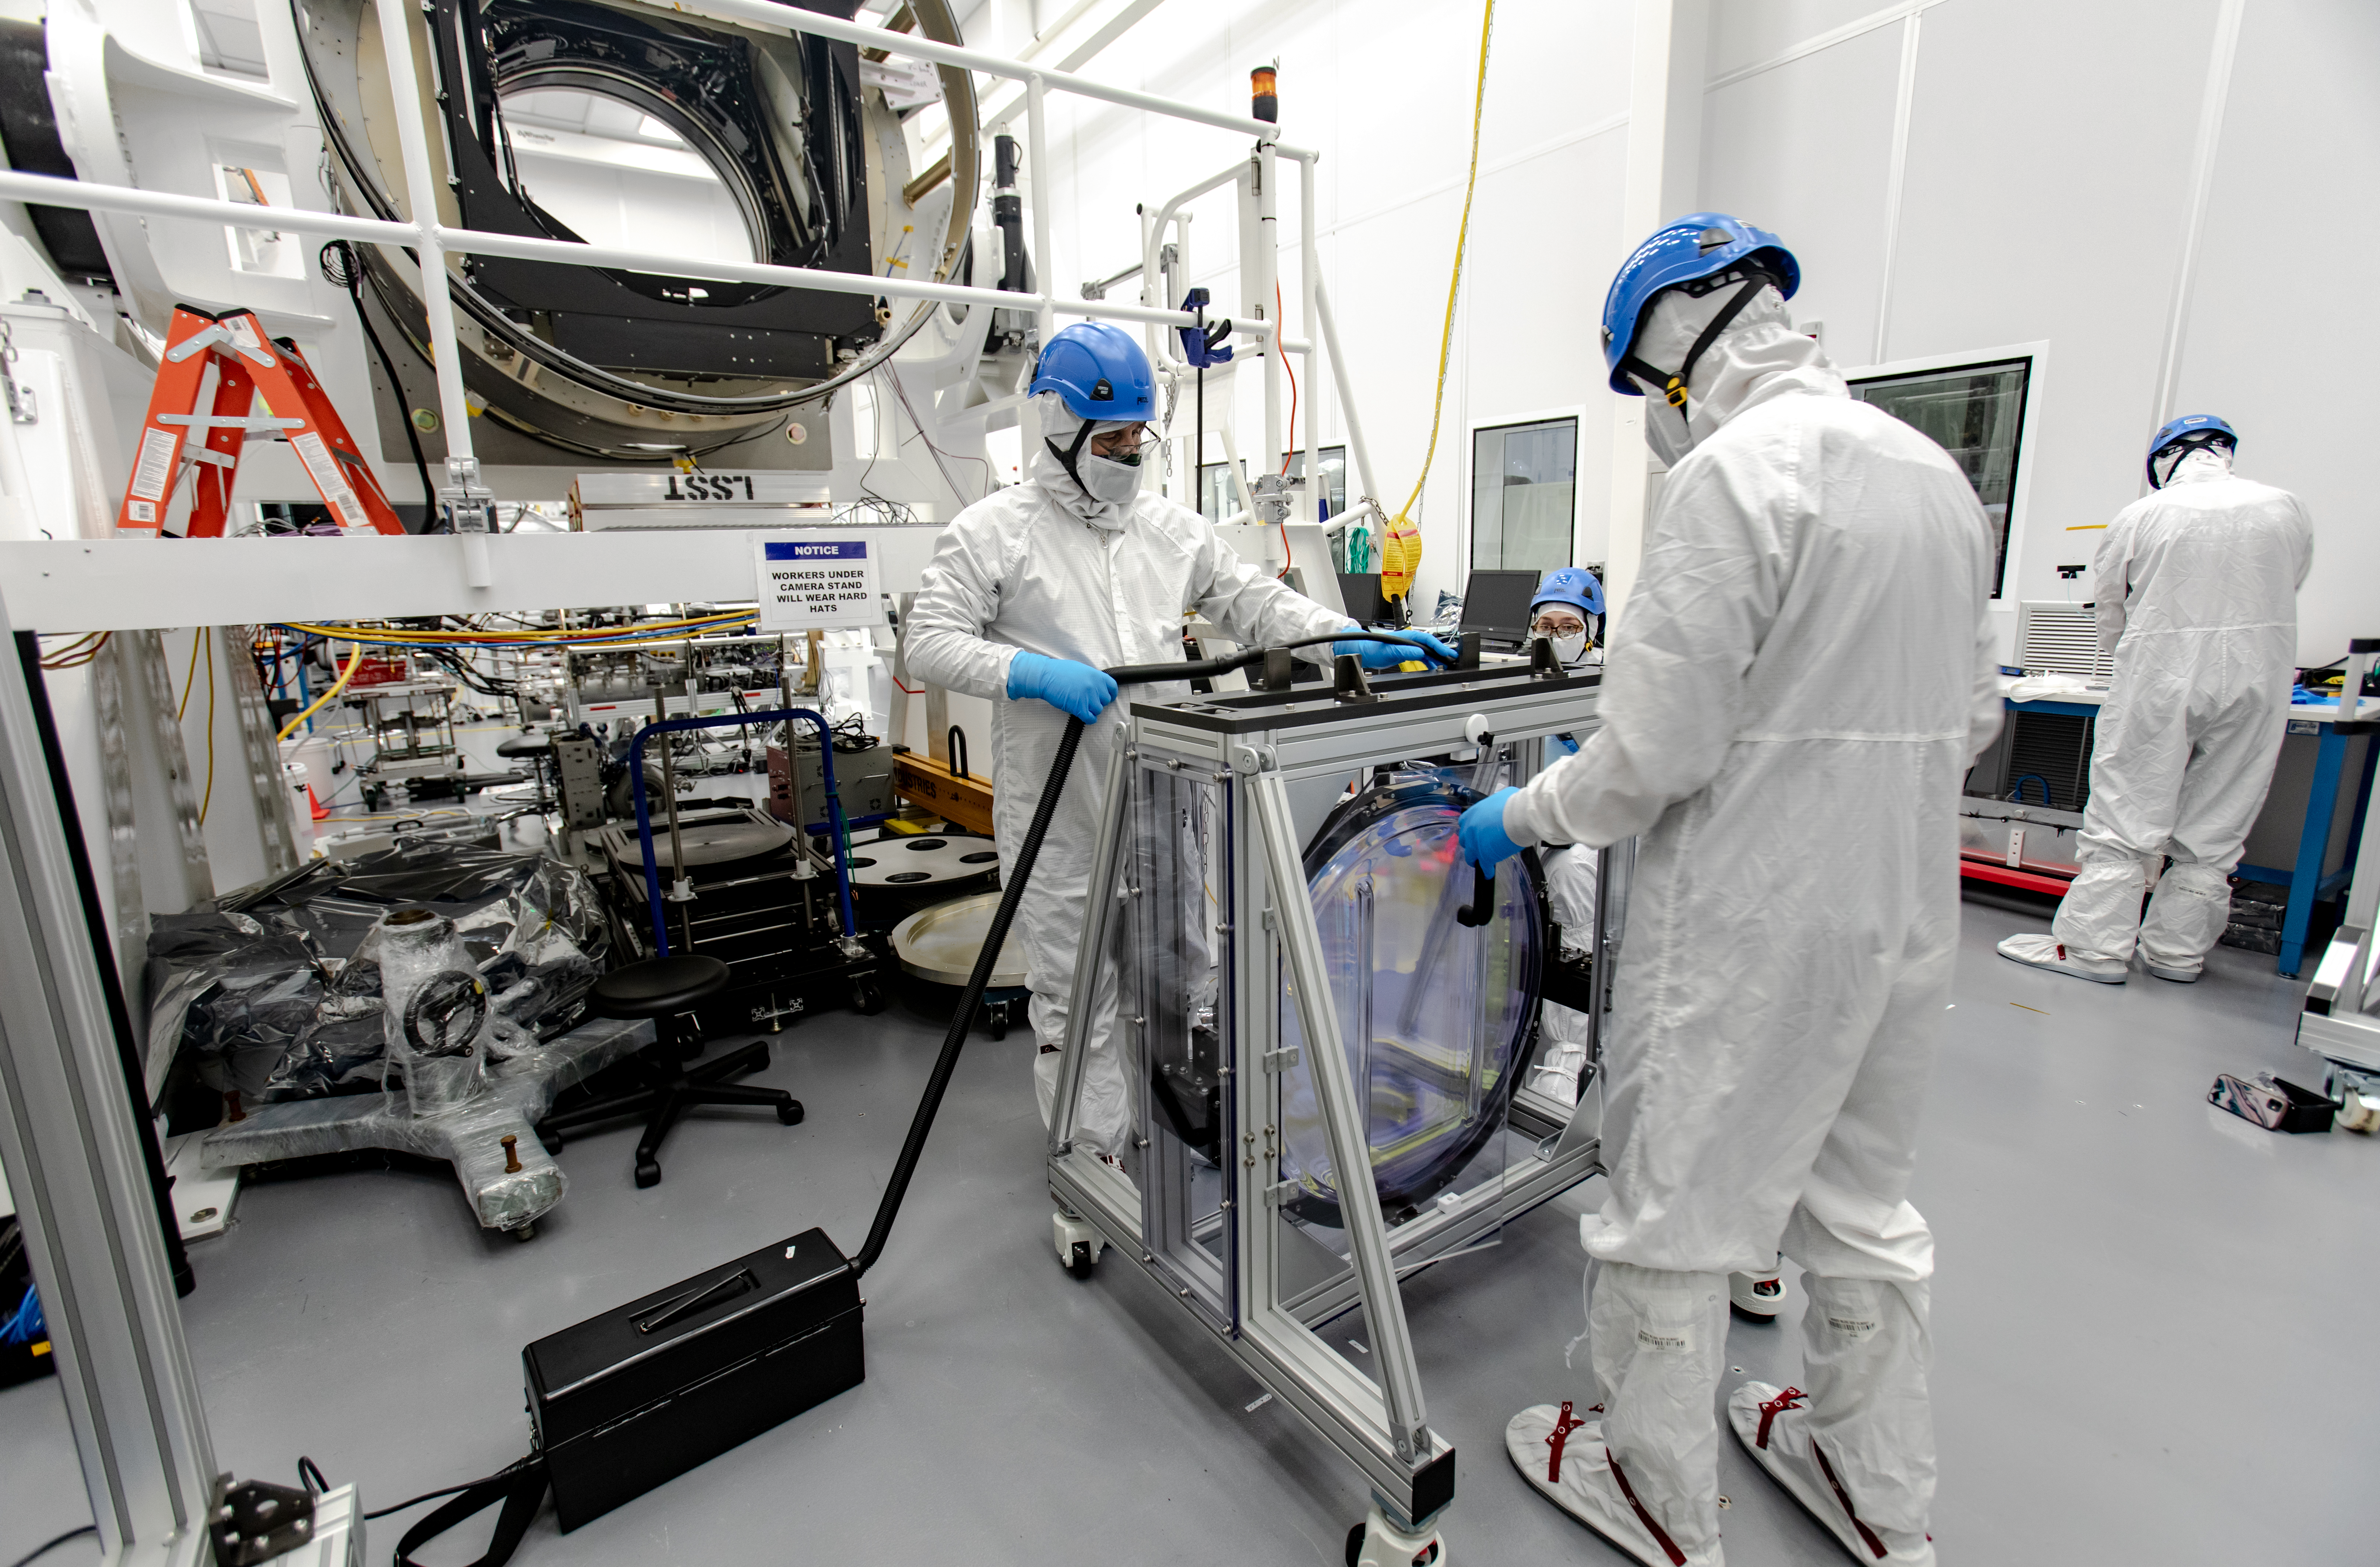

LSST R-Band Optical Filter

SLAC's LSST team carefully unpack, examine, test and store the r-band filter, the first of six optic filters that will be part of the completed LSST Camera.

Credit: Jacqueline Ramseyer Orrell/SLAC National Accelerator Laboratory